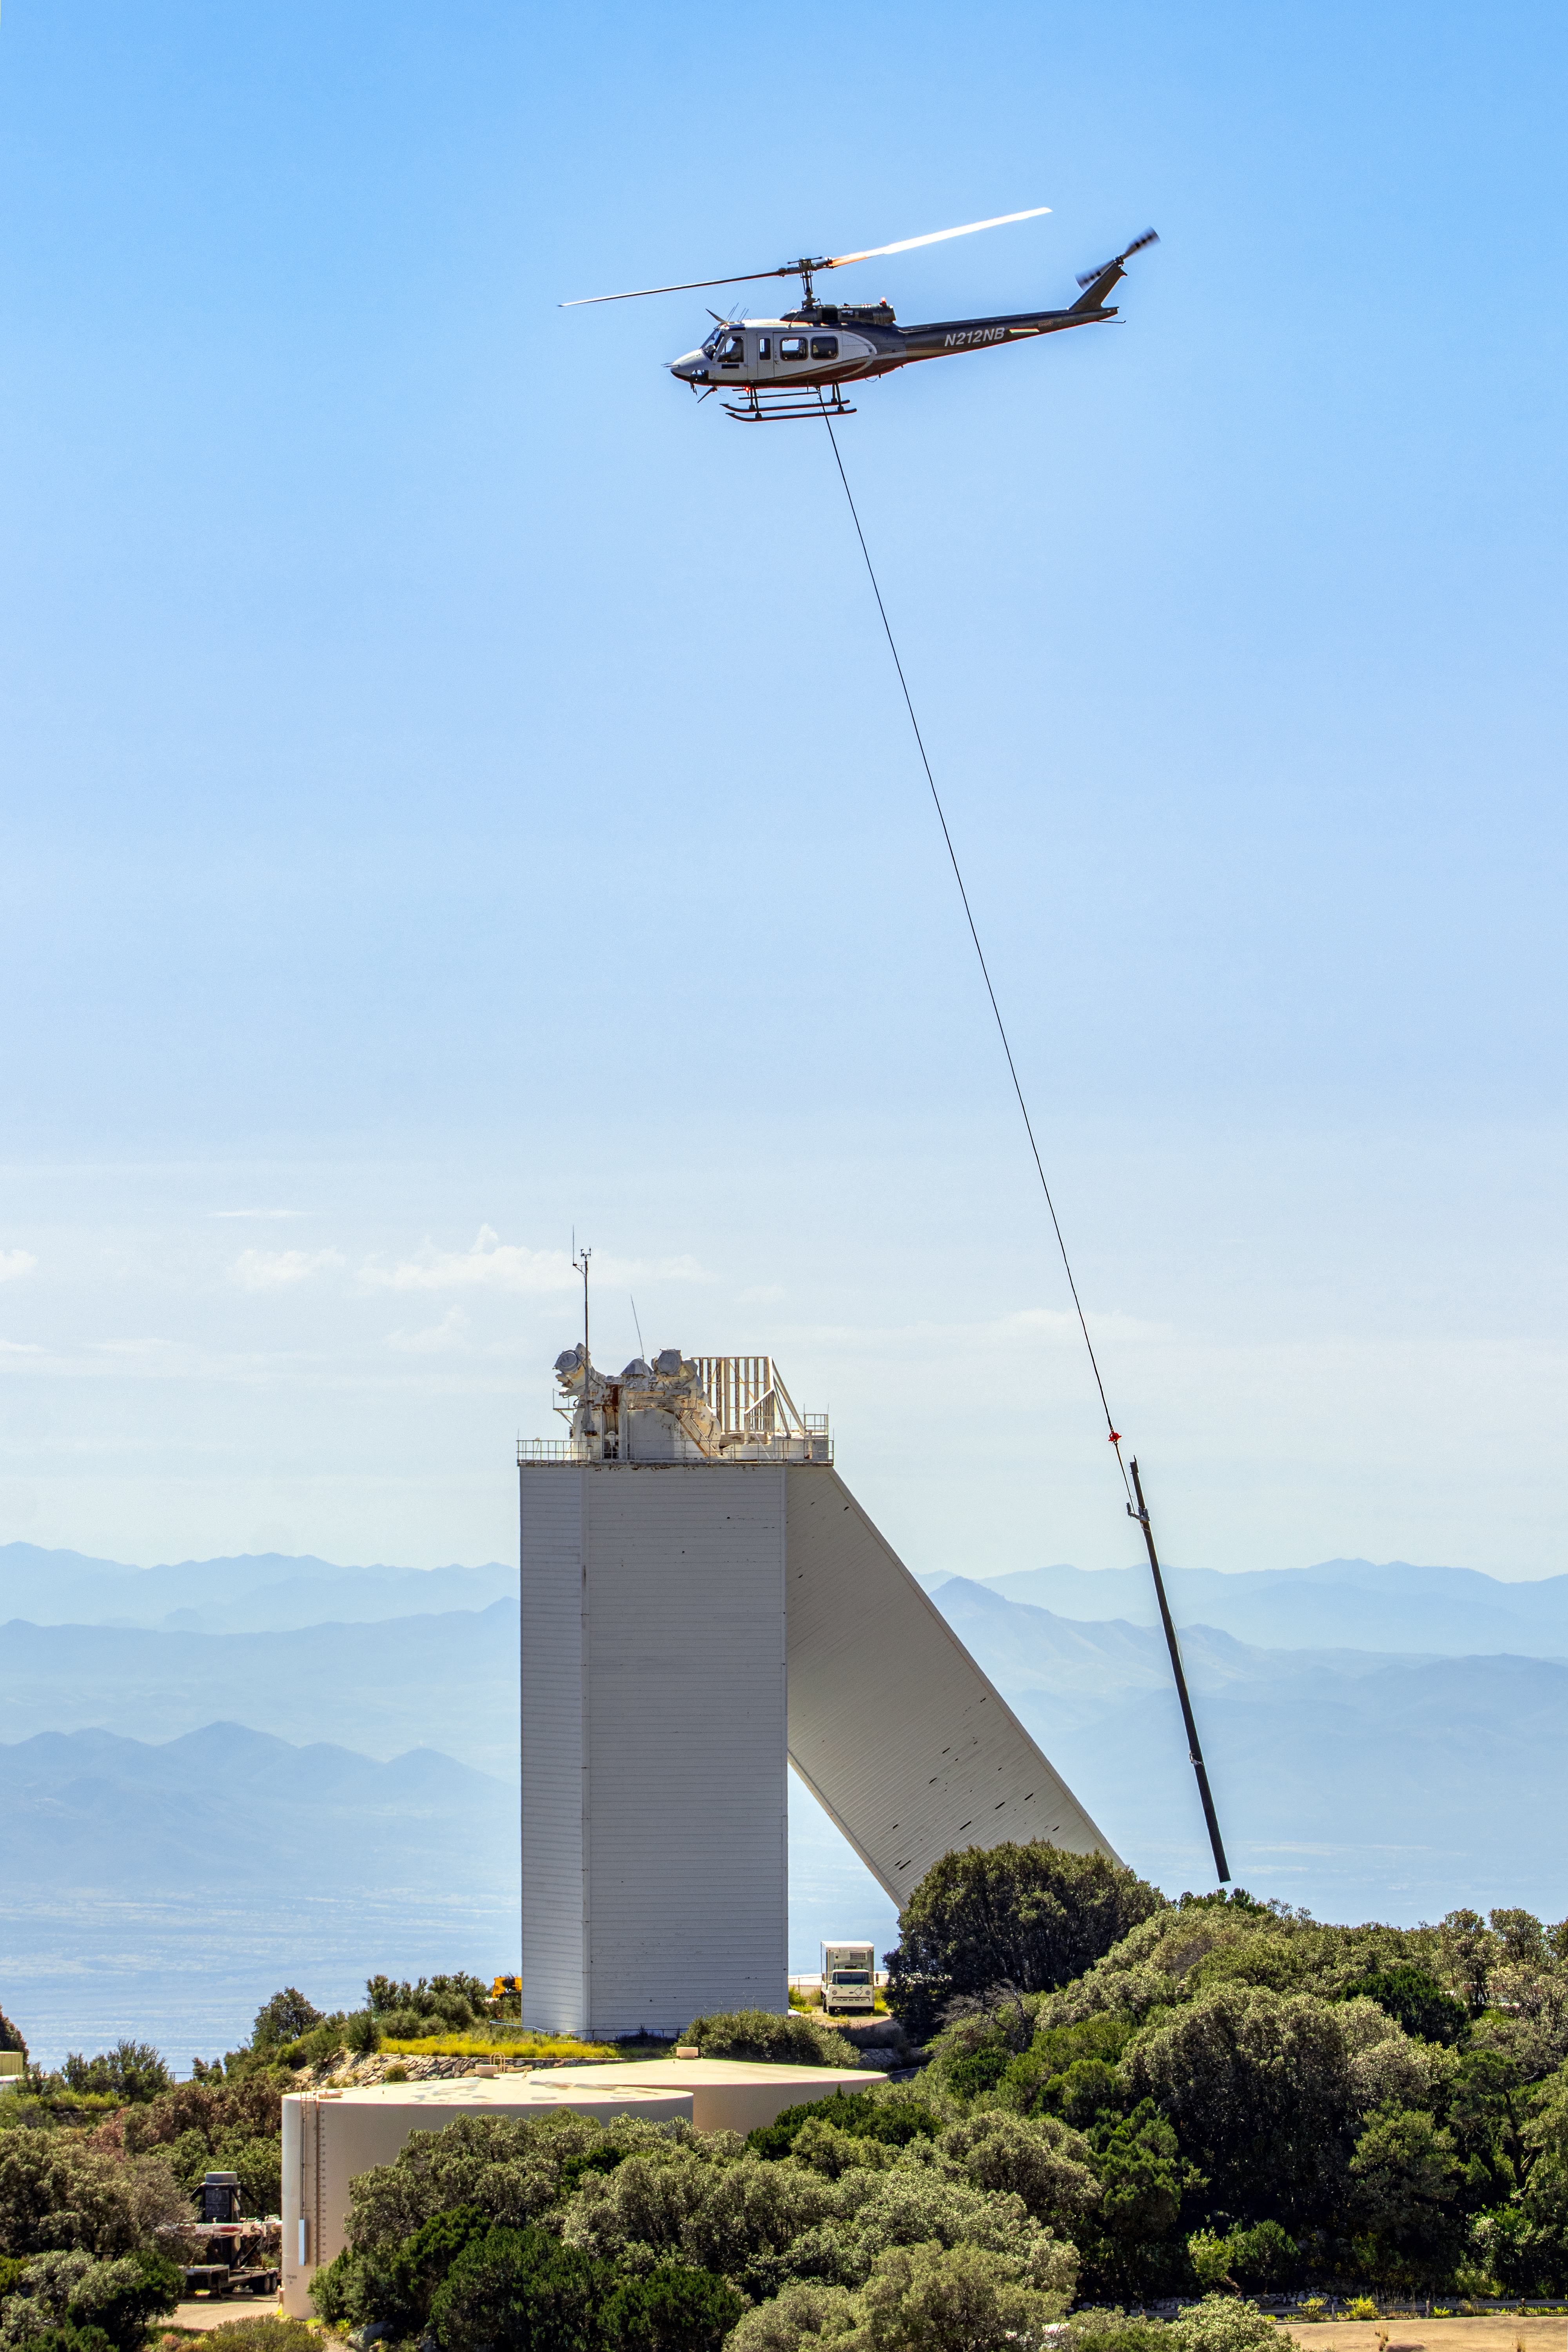

KPNO Power Pole Installation

Power pole installation taking place at Kitt Peak National Observatory in Arizona after the Contreras Fire.

Here, a helicopter carrying a pole flies over the McMath-Pierce Solar Telescope.

Credit: KPNO/NOIRLab/NSF/AURA